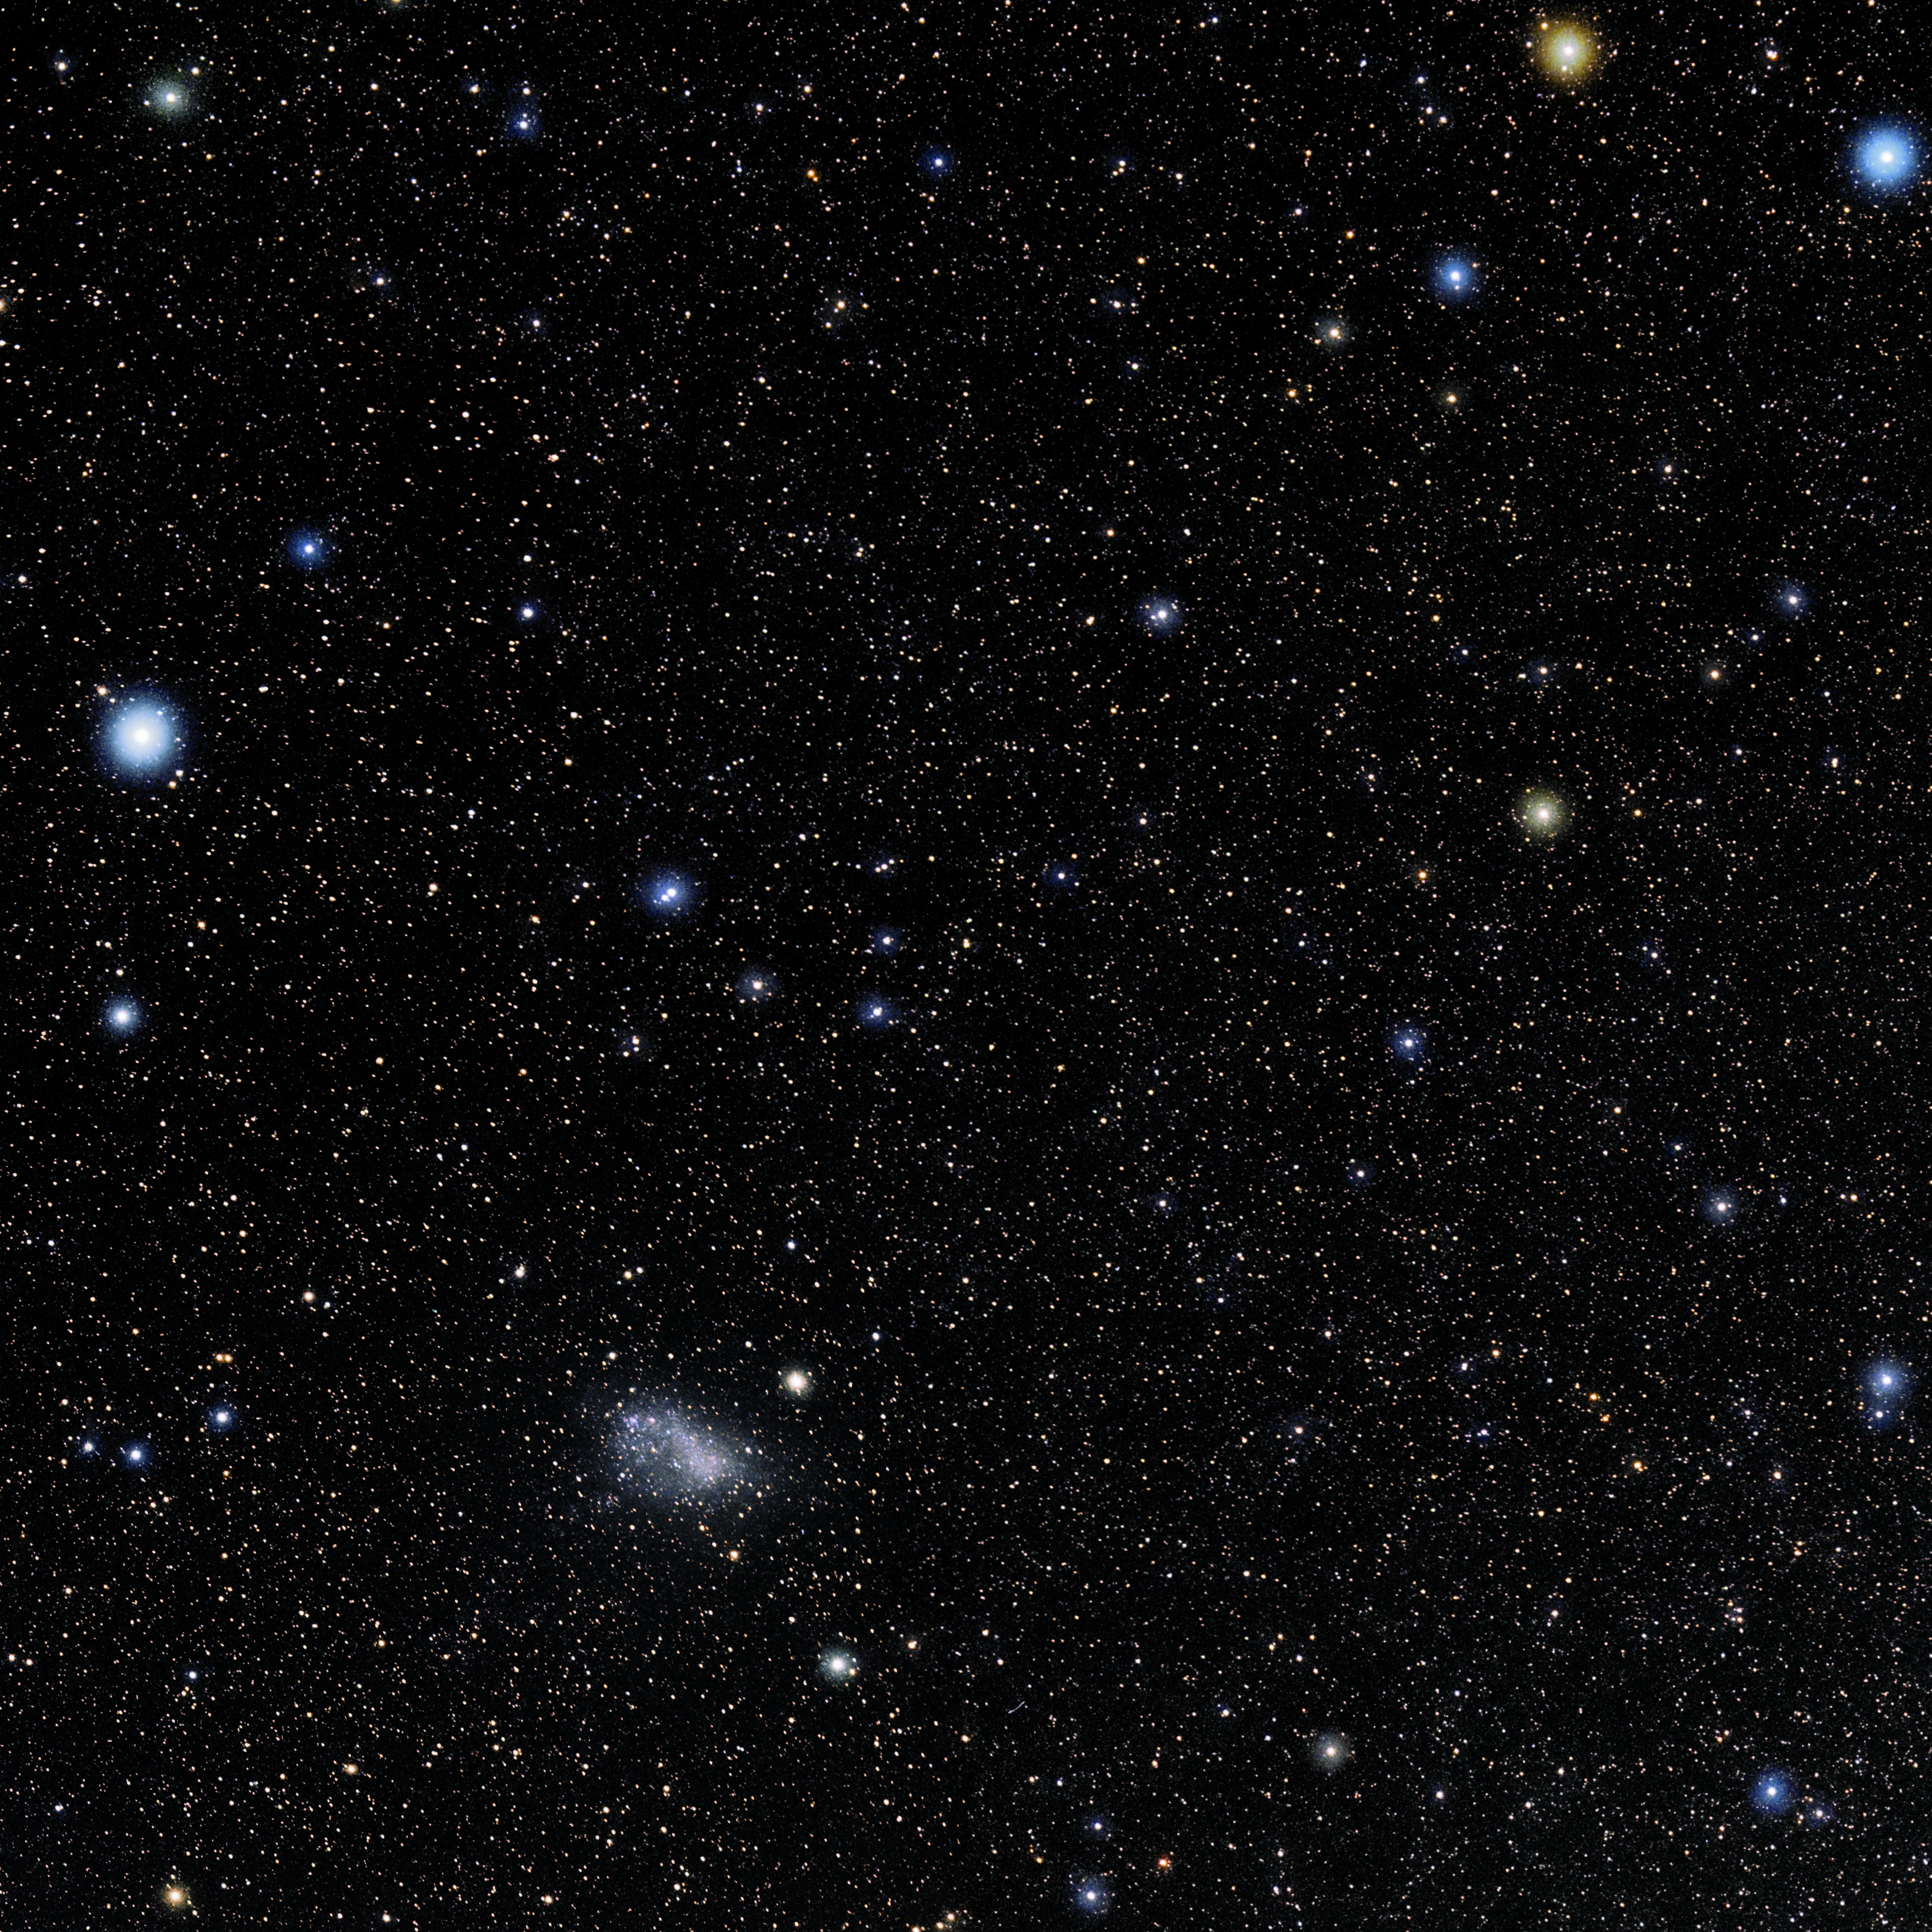

Tucana

Photo of the constellation Tucana produced by NOIRLab in collaboration with Eckhard Slawik, a German astrophotographer. Here is the annotated version.

Credit: E. Slawik/NOIRLab/NSF/AURA/M. Zamani